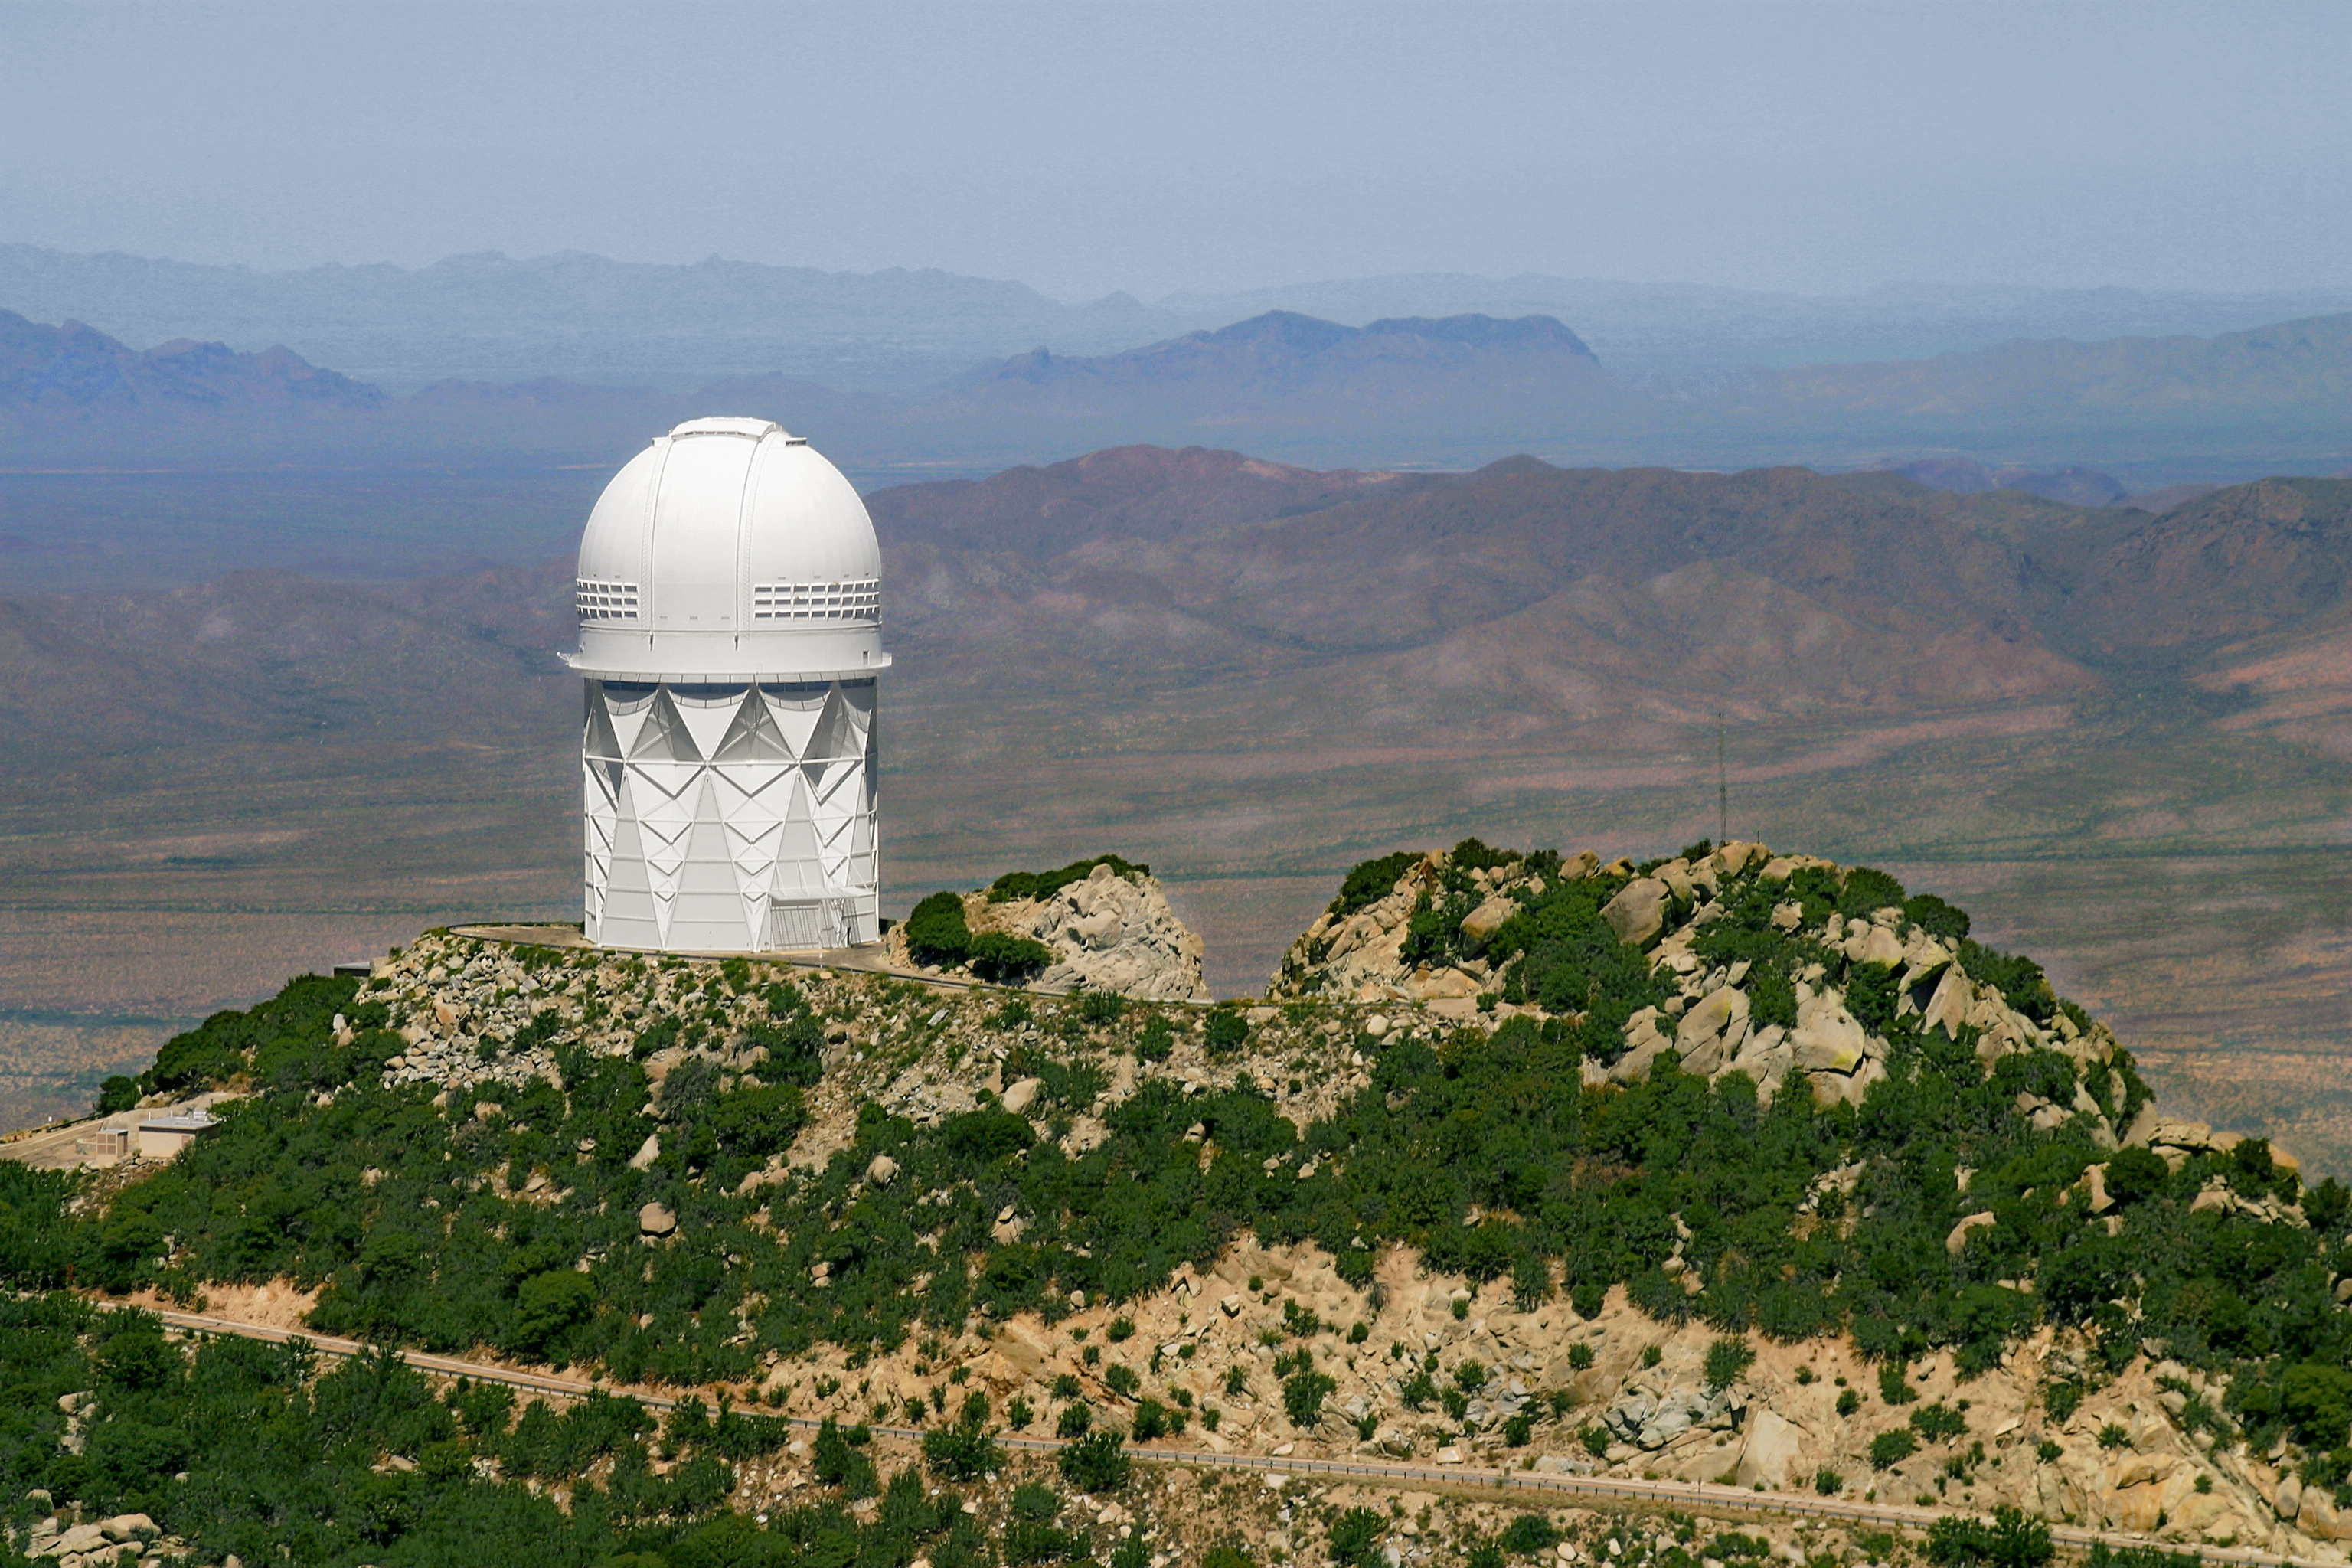

Aerial photography of Kitt Peak National Observatory, 13 June 2003

The Mayall 4-meter telescope, looking north.

Credit: NOIRLab/NSF/AURA